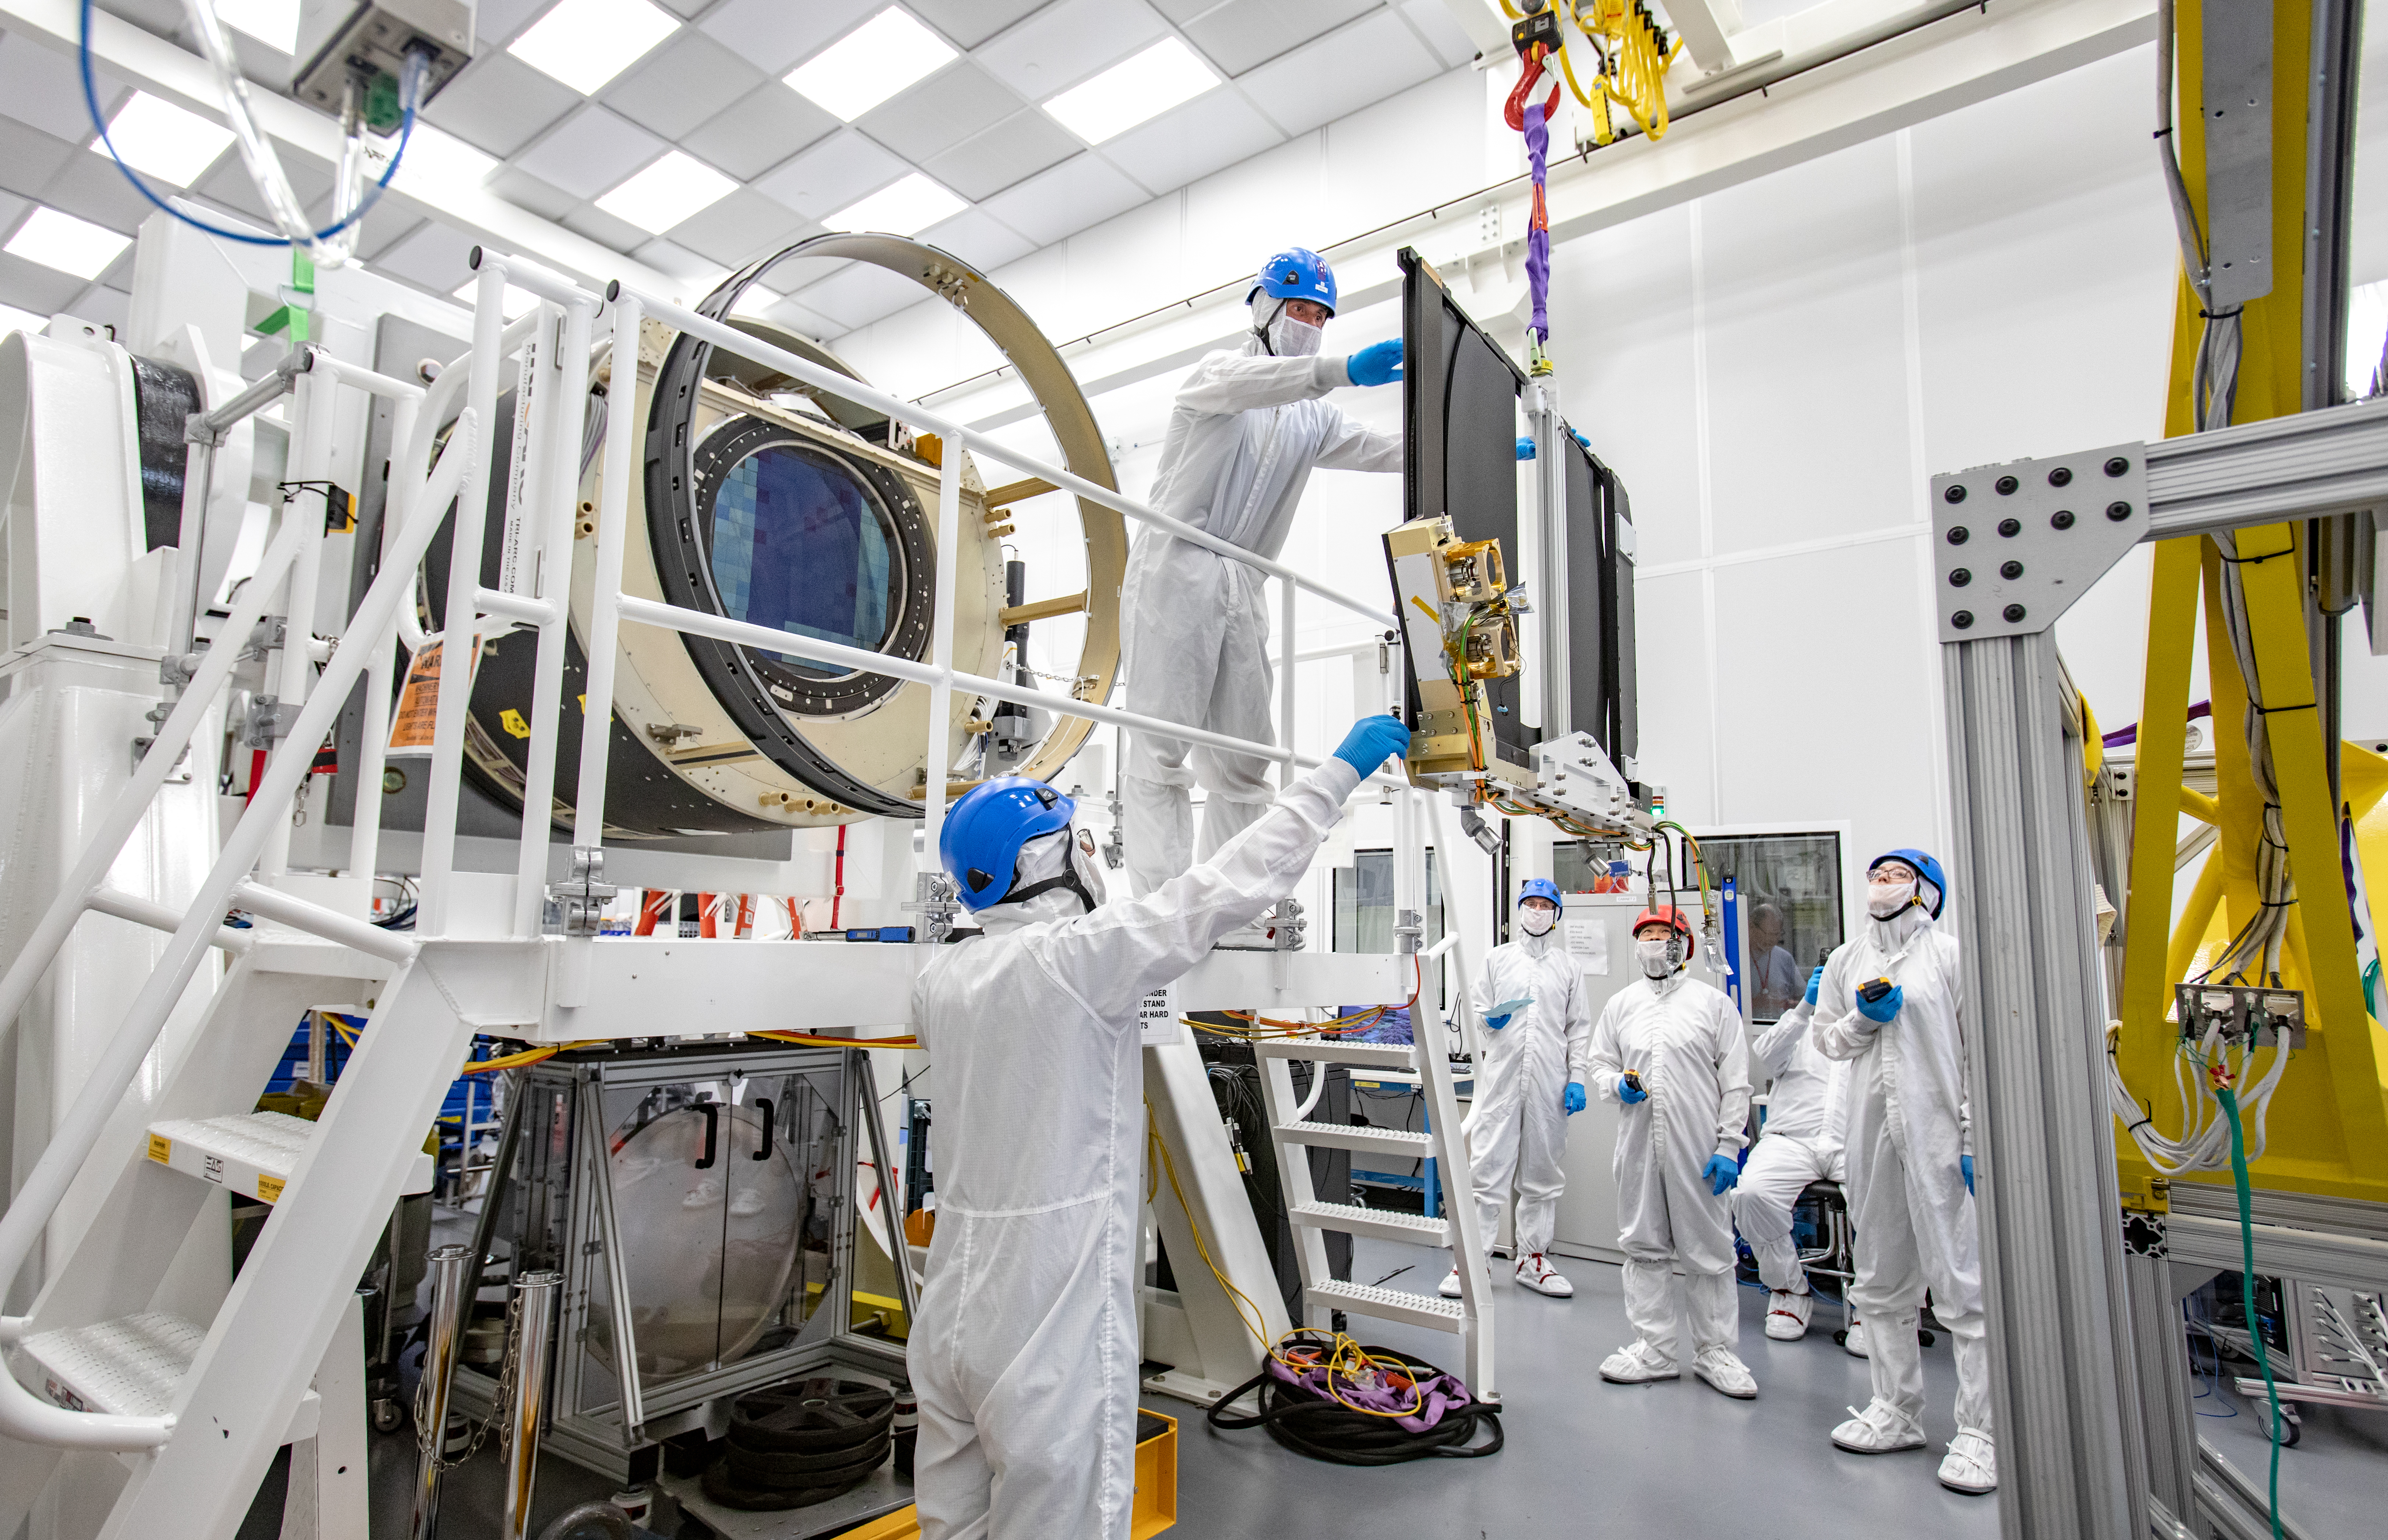

LSST Shutter Installation To Camera Body

The LSST camera team successfully attached the shutter to the camera body on June 8.

Credit: Jacqueline Ramseyer Orrell/SLAC National Accelerator Laboratory